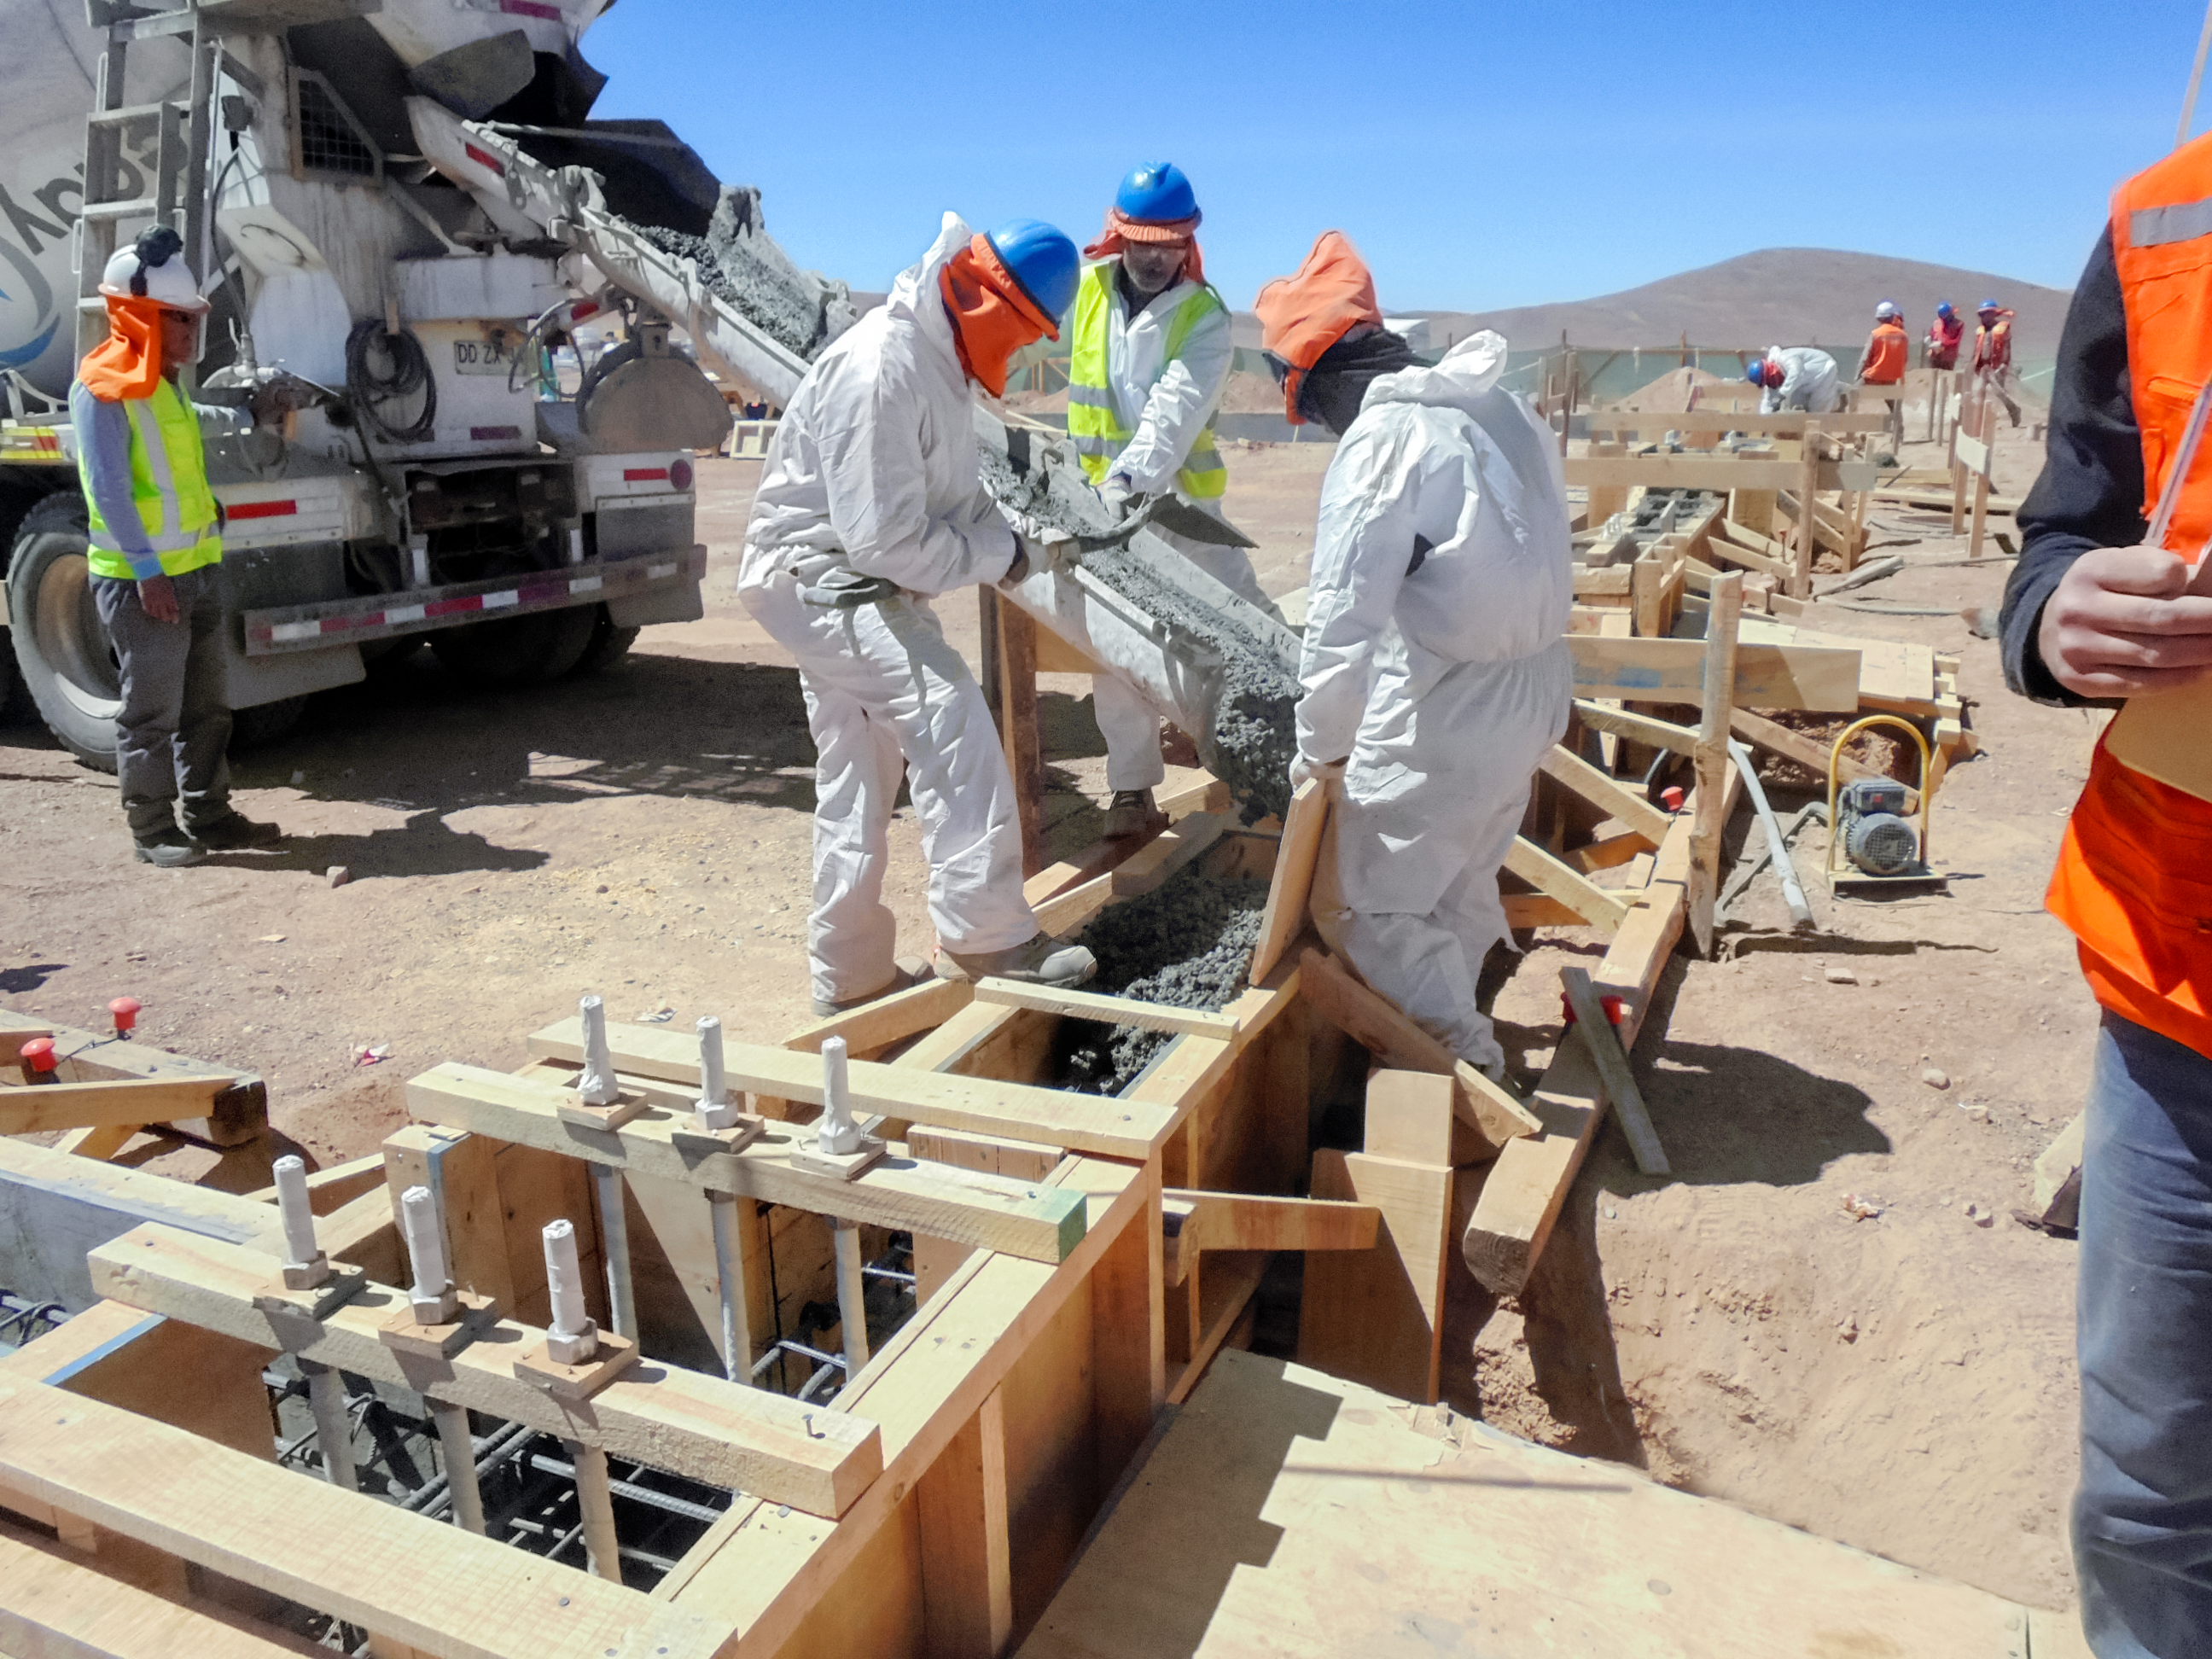

ETF under construction

The ELT Technical Facility (ETF) is under construction at ESO's Paranal Observatory. This site will serve as an assembly point for components of the Extremely Large Telescope, as well as a place where they can be integrated and verified. Among these components are the 798 segment mirrors of the enormous primary mirror, which will be 39 metres in diameter.

Credit: C. Cabrera/ESO